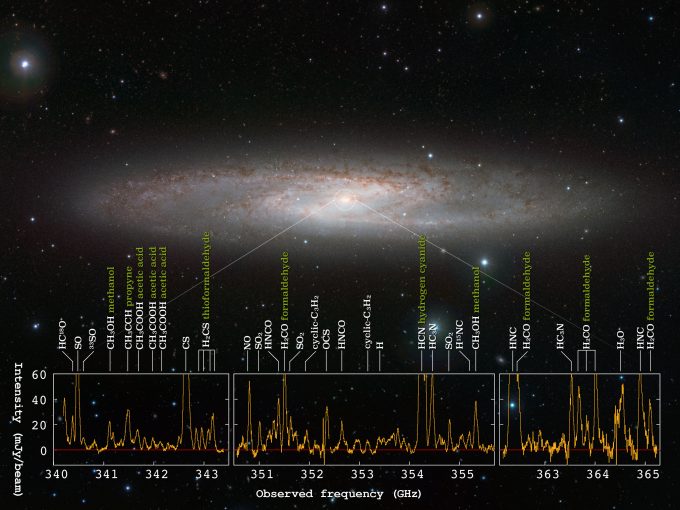

La galaxia con brotes de formación estelar.

La galaxia con brotes de formación estelar NGC 253 y el espectro de radio obtenido con ALMA. ALMA detectó señales de radio de 19 moléculas diferentes en el centro de esta galaxia.

Credit: ESO/J. Emerson/VISTA, ALMA (ESO/NAOJ/NRAO), Ando et al. Agradecimientos: Cambridge Astronomical Survey Unit